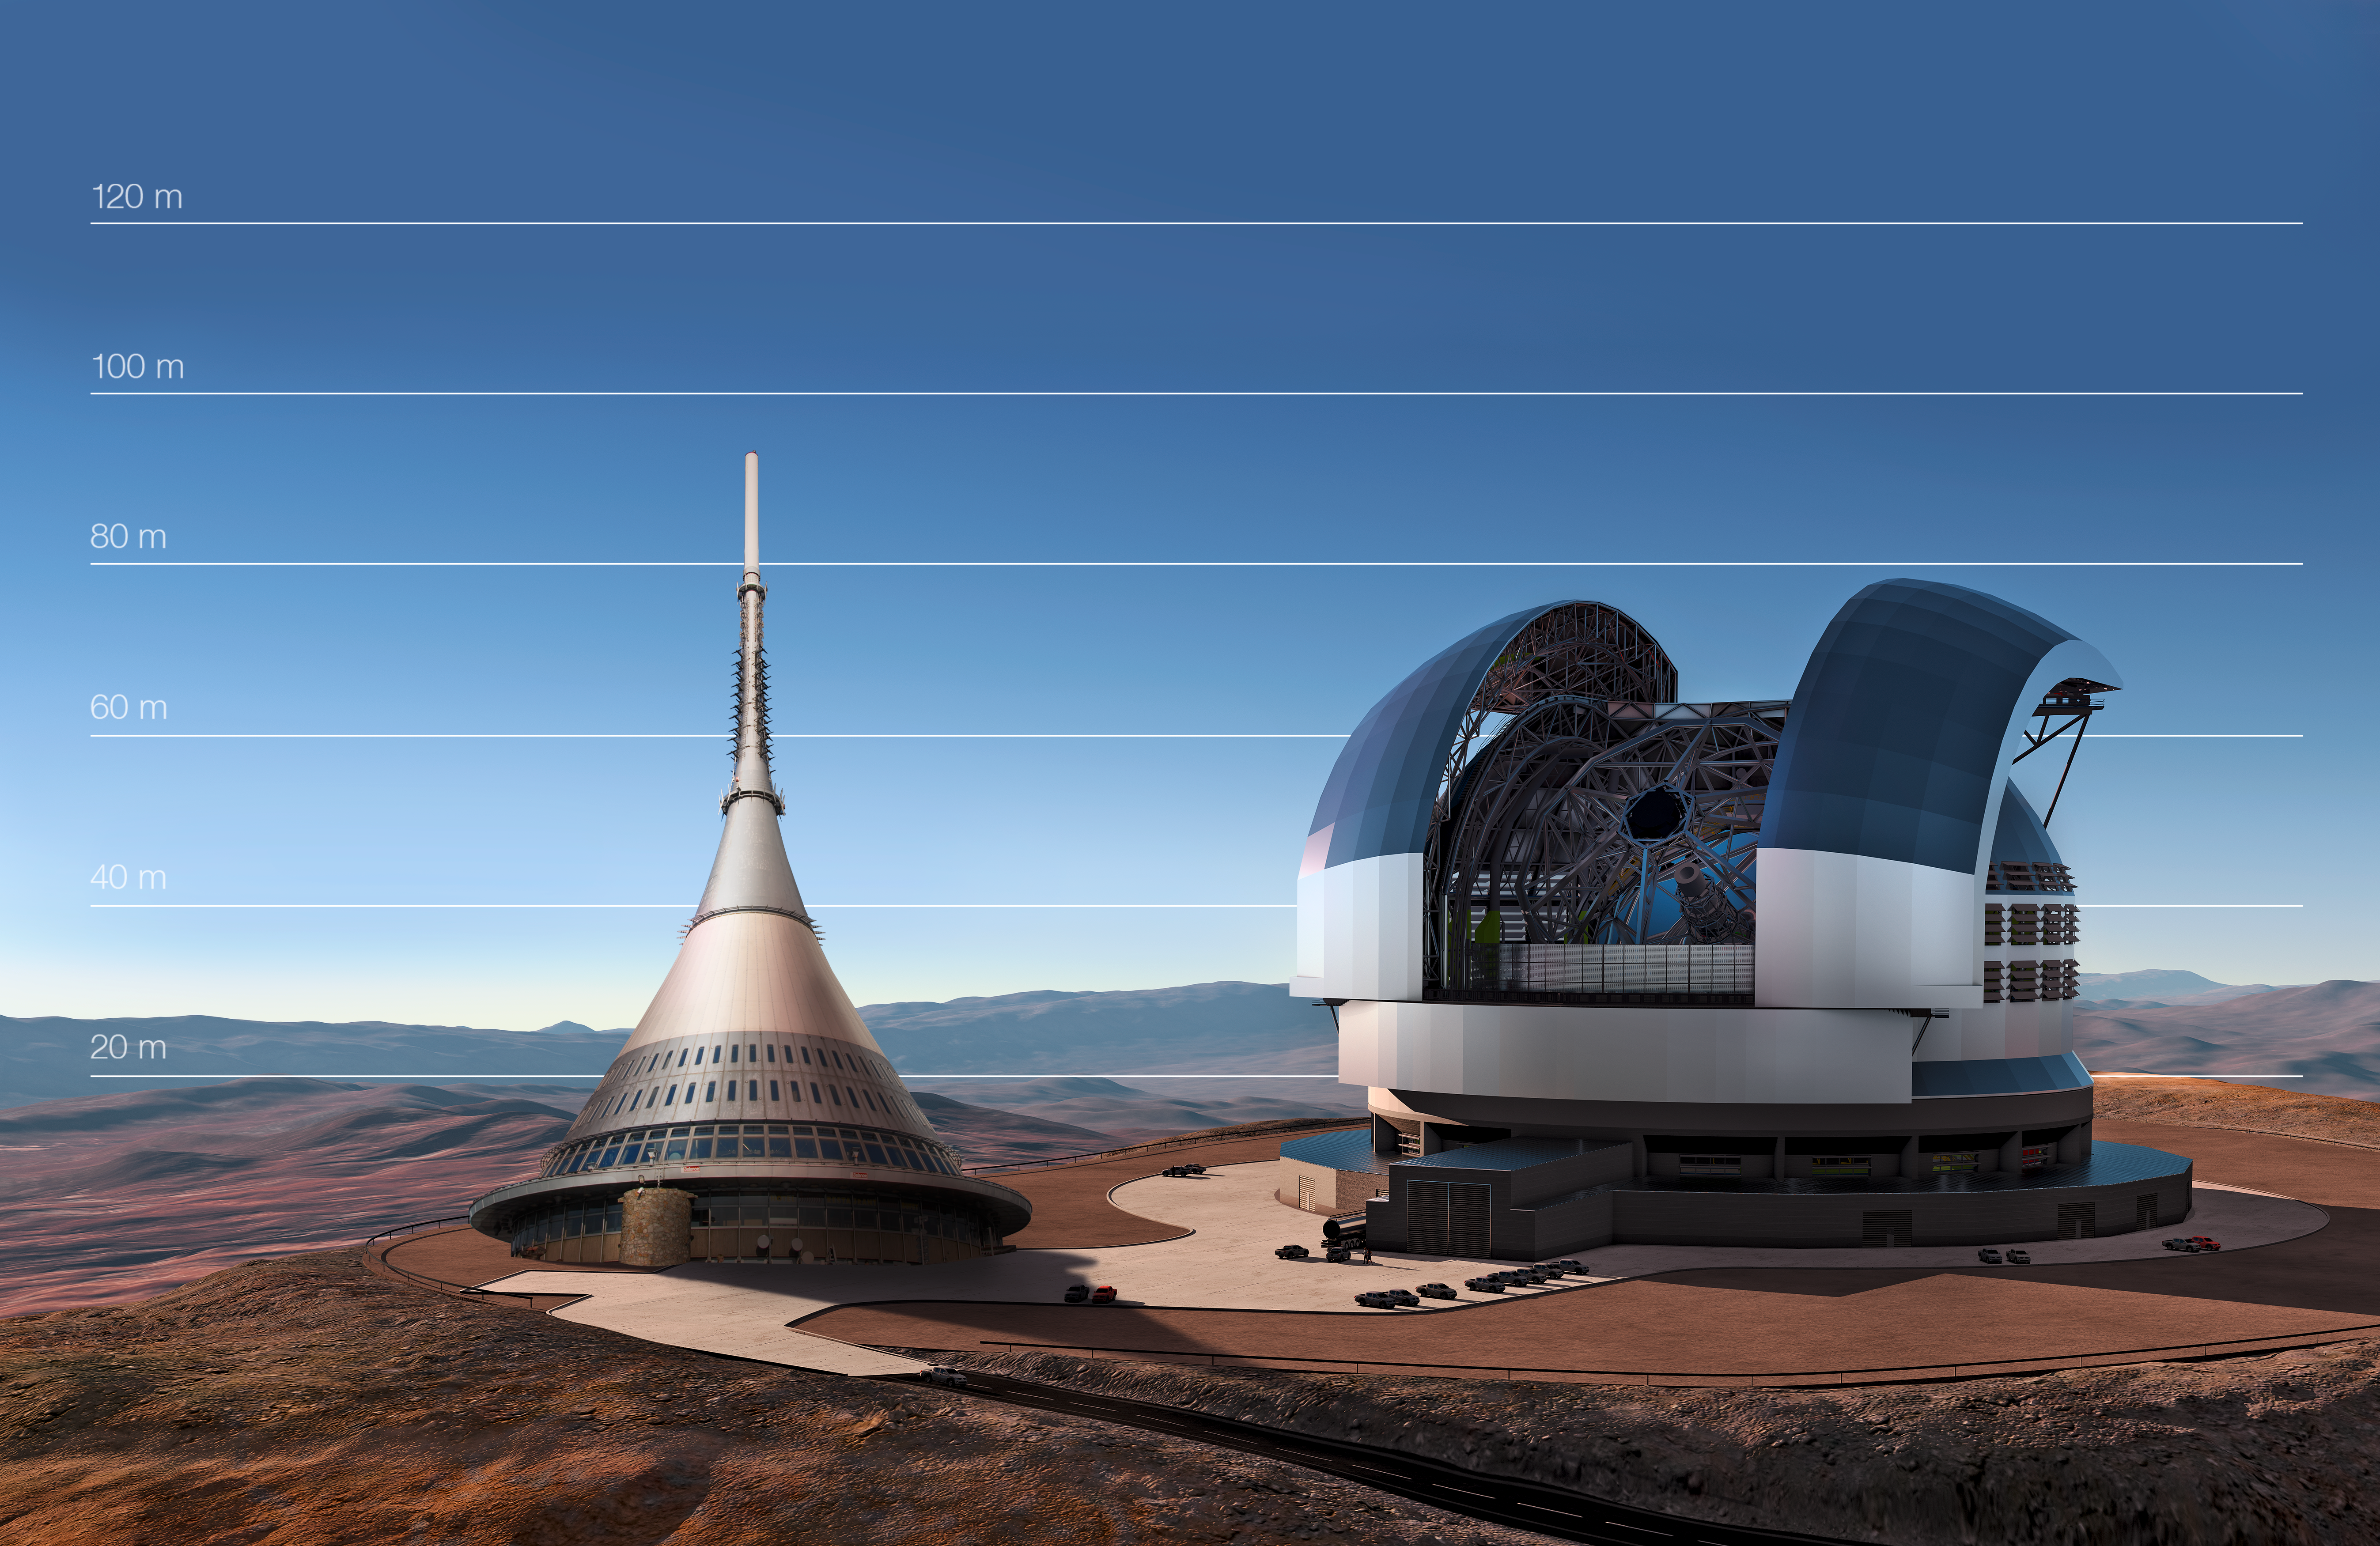

The E-ELT compared to the Ještěd Tower in Czechia

This artist's impression compares the E-ELT to the Ještěd Tower in Czechia.

Credit: ESO